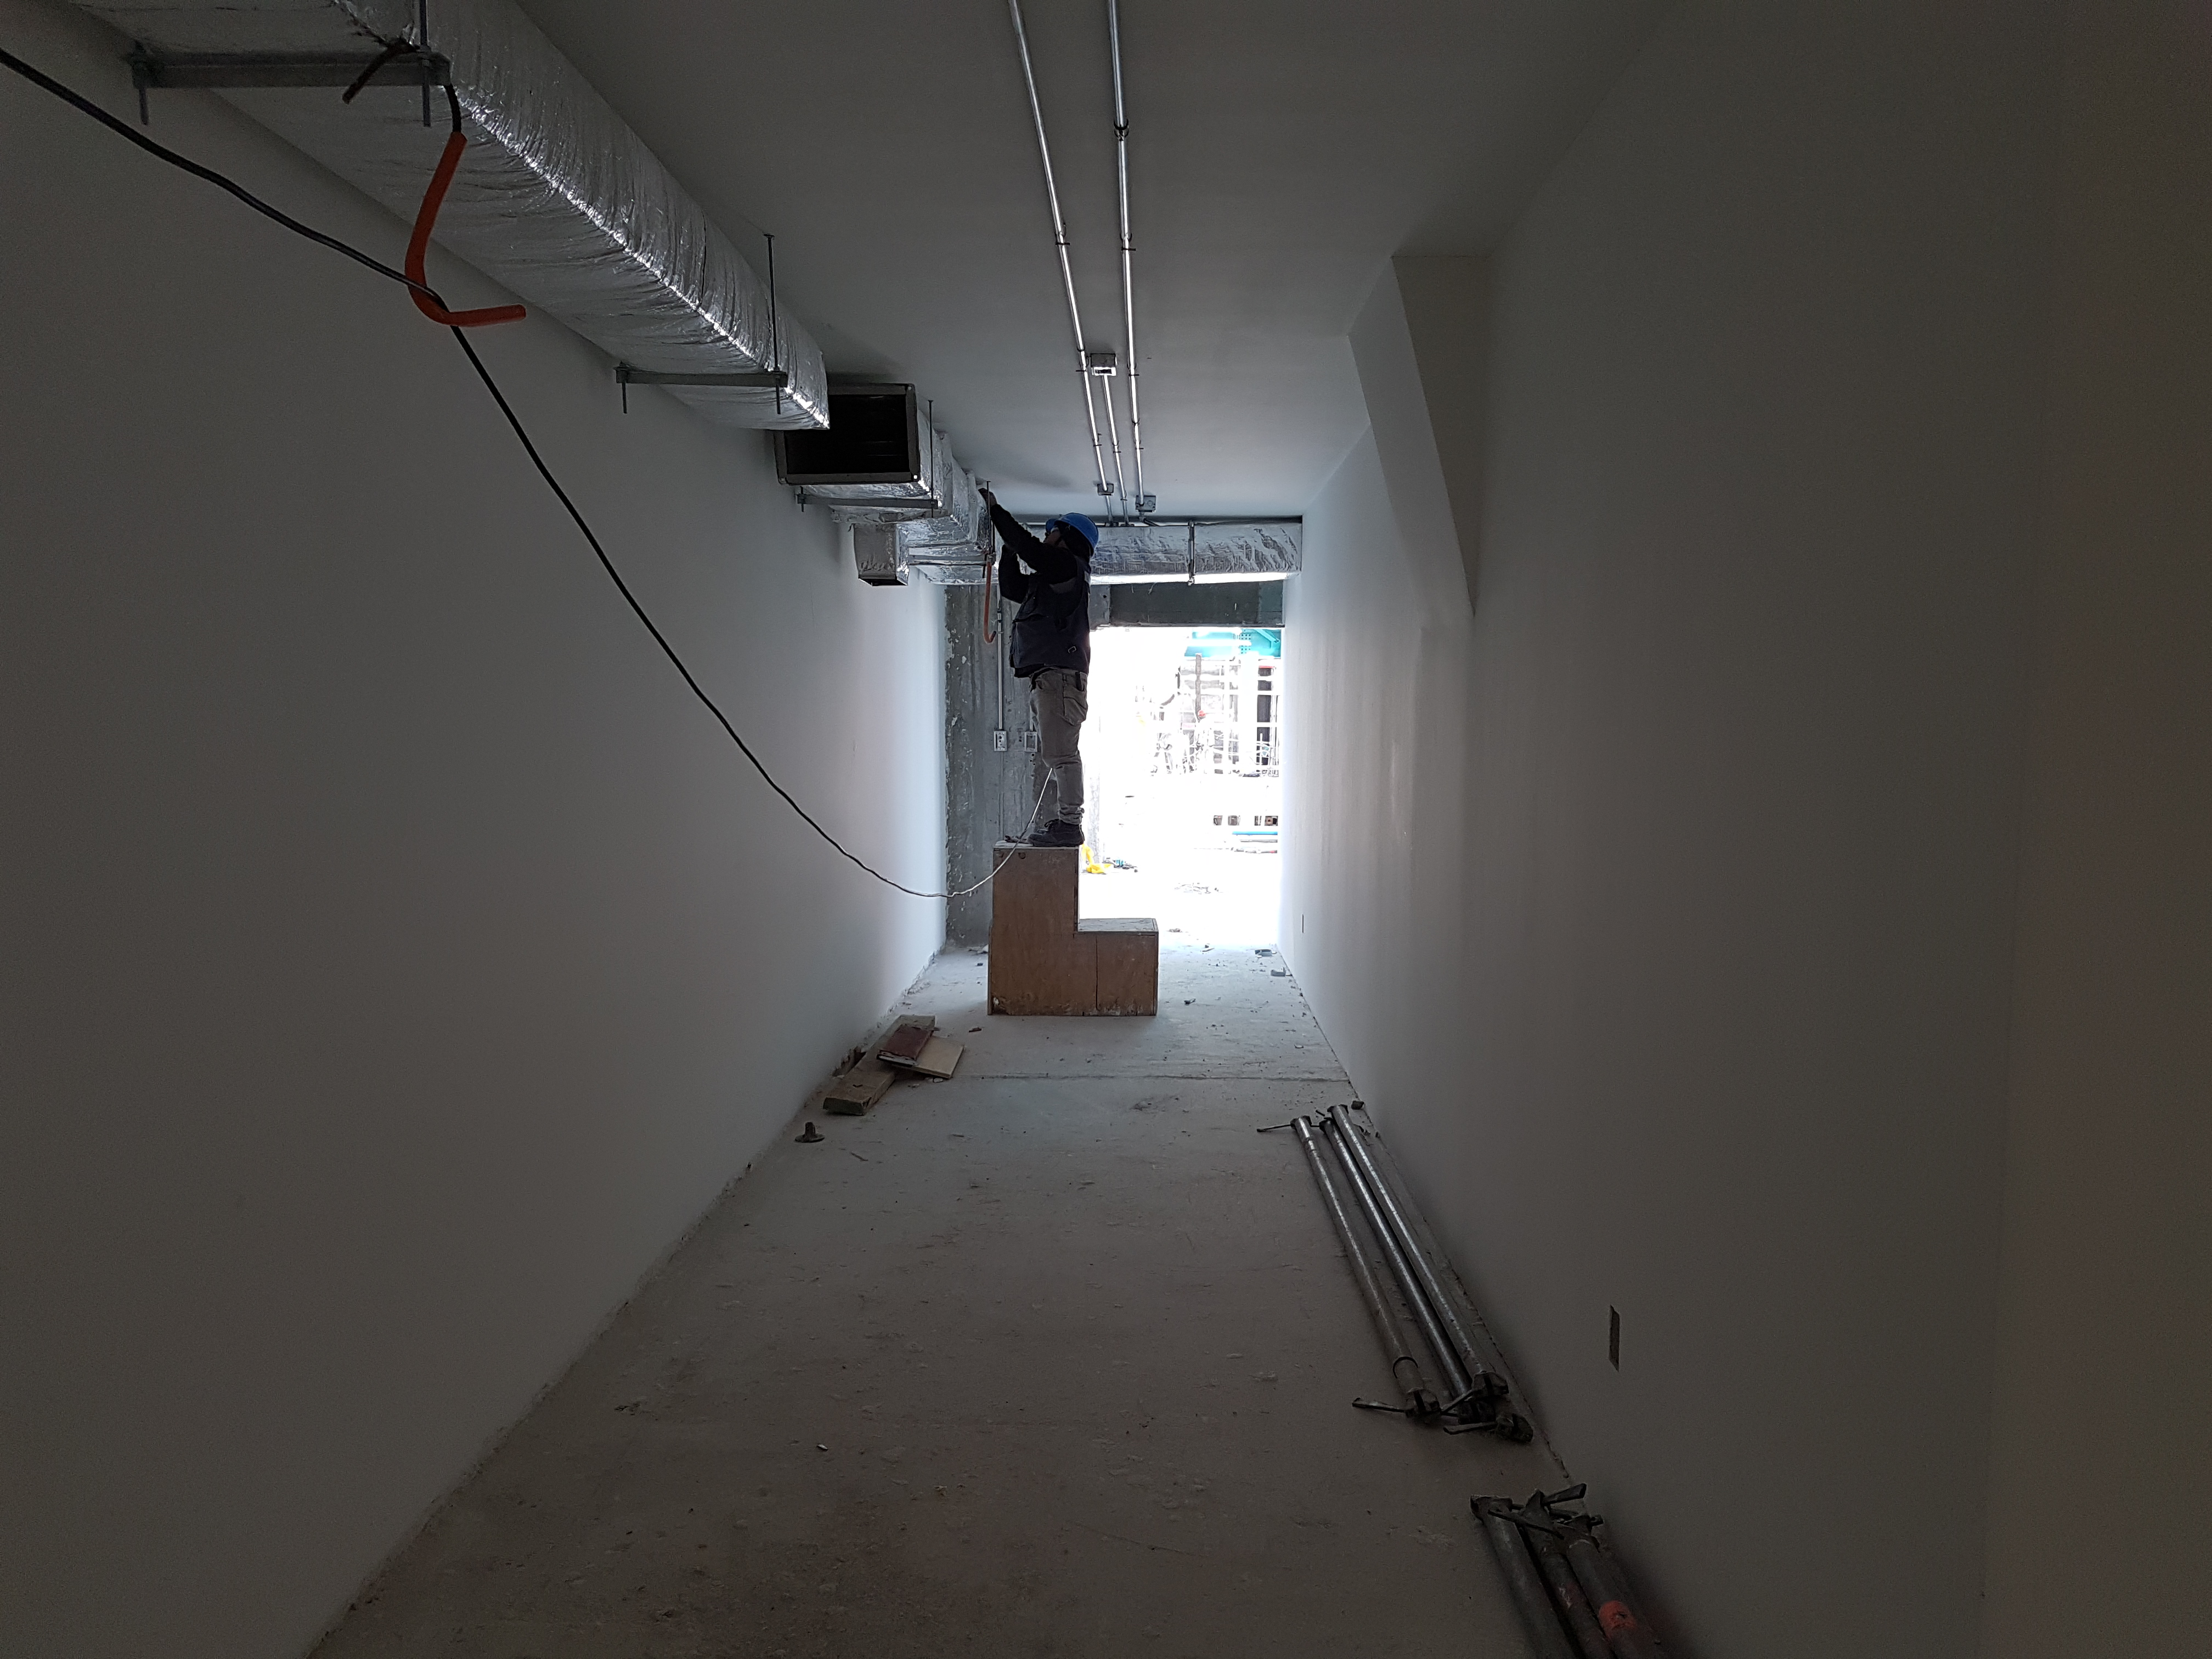

Construction Update

Duct work continues throughout the service facility

Credit: Rubin Observatory/NSF/AURA